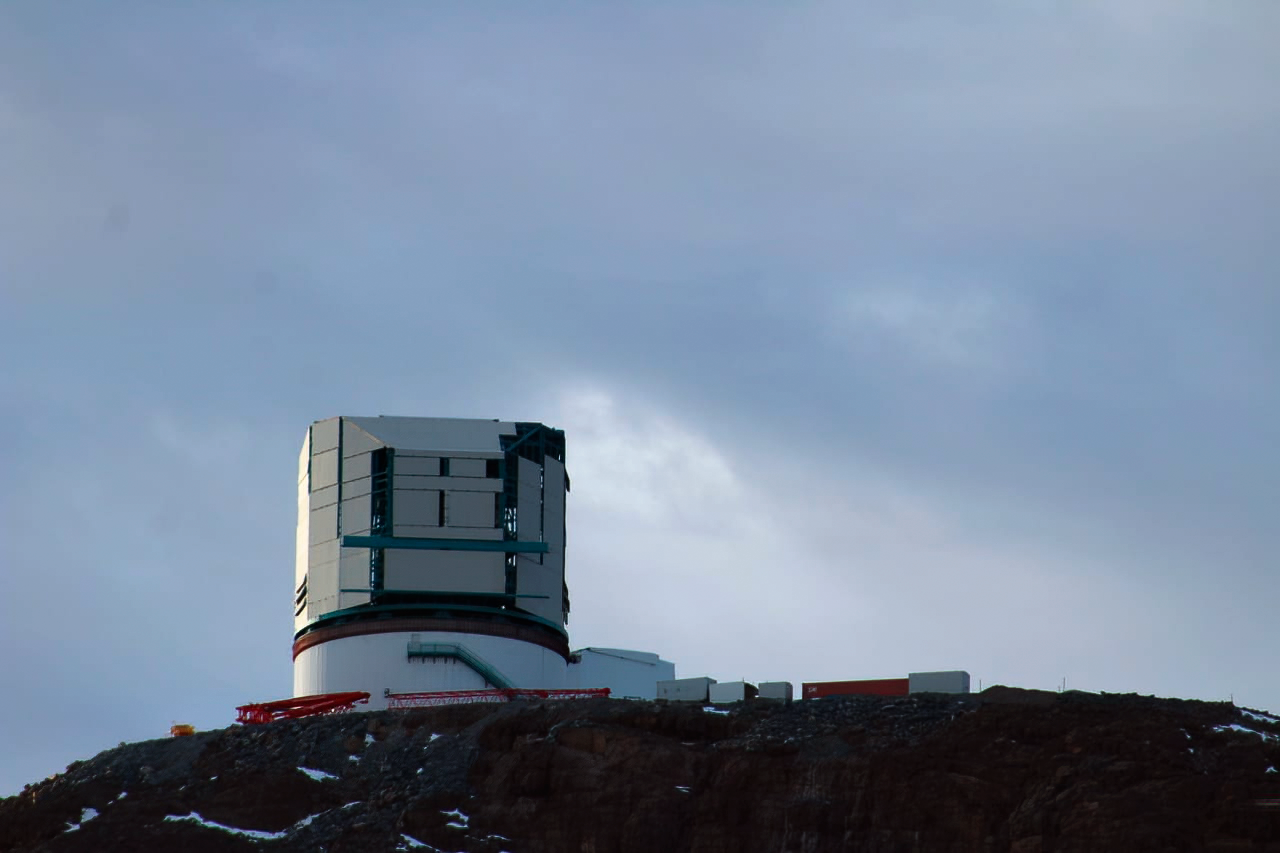

Vera C. Rubin Observatory 22 June 2020

An inspection of the summit 22 June 2020.

Credit: Rubin Observatory/NSF/AURA